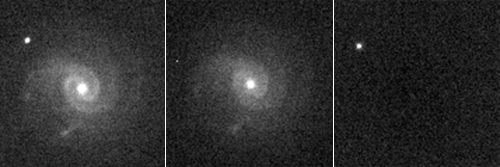

Supernova near PTF10tce galaxy

An example of a supernova observed in this work, PTF10tce in its host galaxy (left), the host galaxy observed after the supernova had faded away (center), and the subtraction of the two (right), which shows the supernova alone.

Credit: International Gemini Observatory/NOIRLab/NSF/AURA